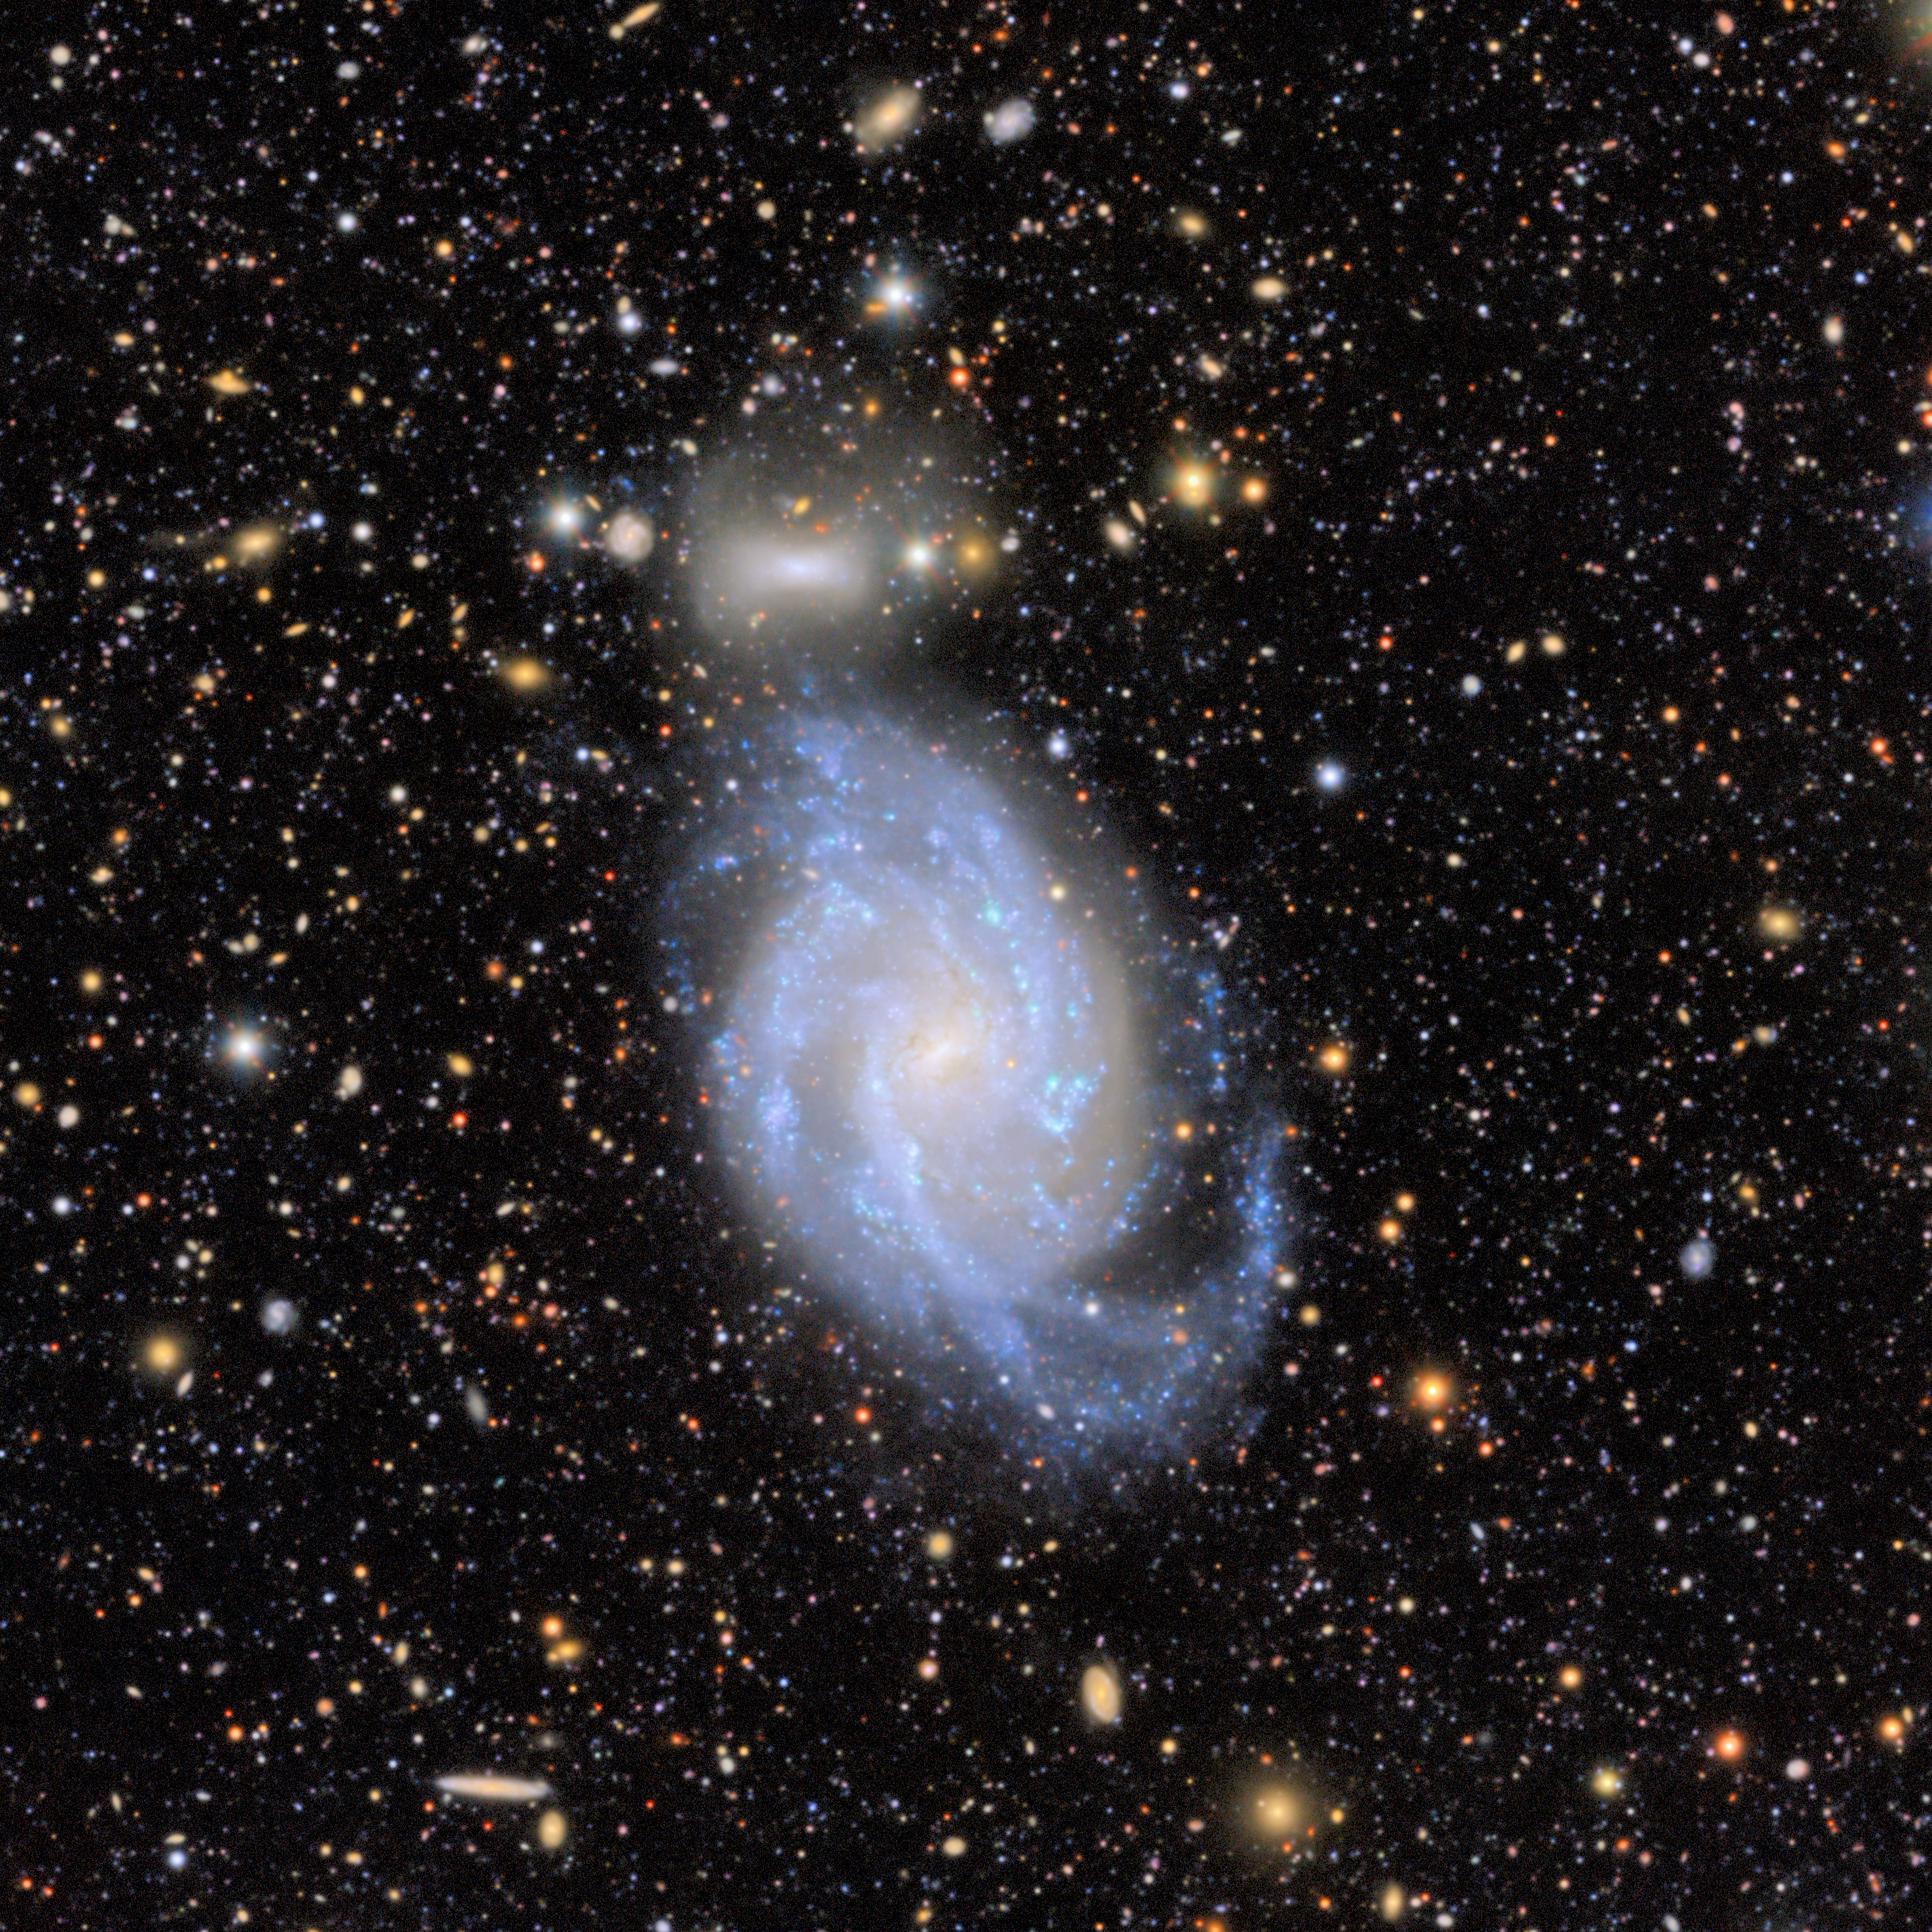

Virgo Cluster Excerpt: NGC 4519

The barred spiral galaxy NGC 4519 appears in this excerpt from a First Look image captured by NSF–DOE Vera C. Rubin Observatory. The galaxy’s companion, a lenticular galaxy known as PGC 41706, can be seen directly above NGC 4519.

Credit: RubinObs/NOIRLab/SLAC/NSF/DOE/AURA